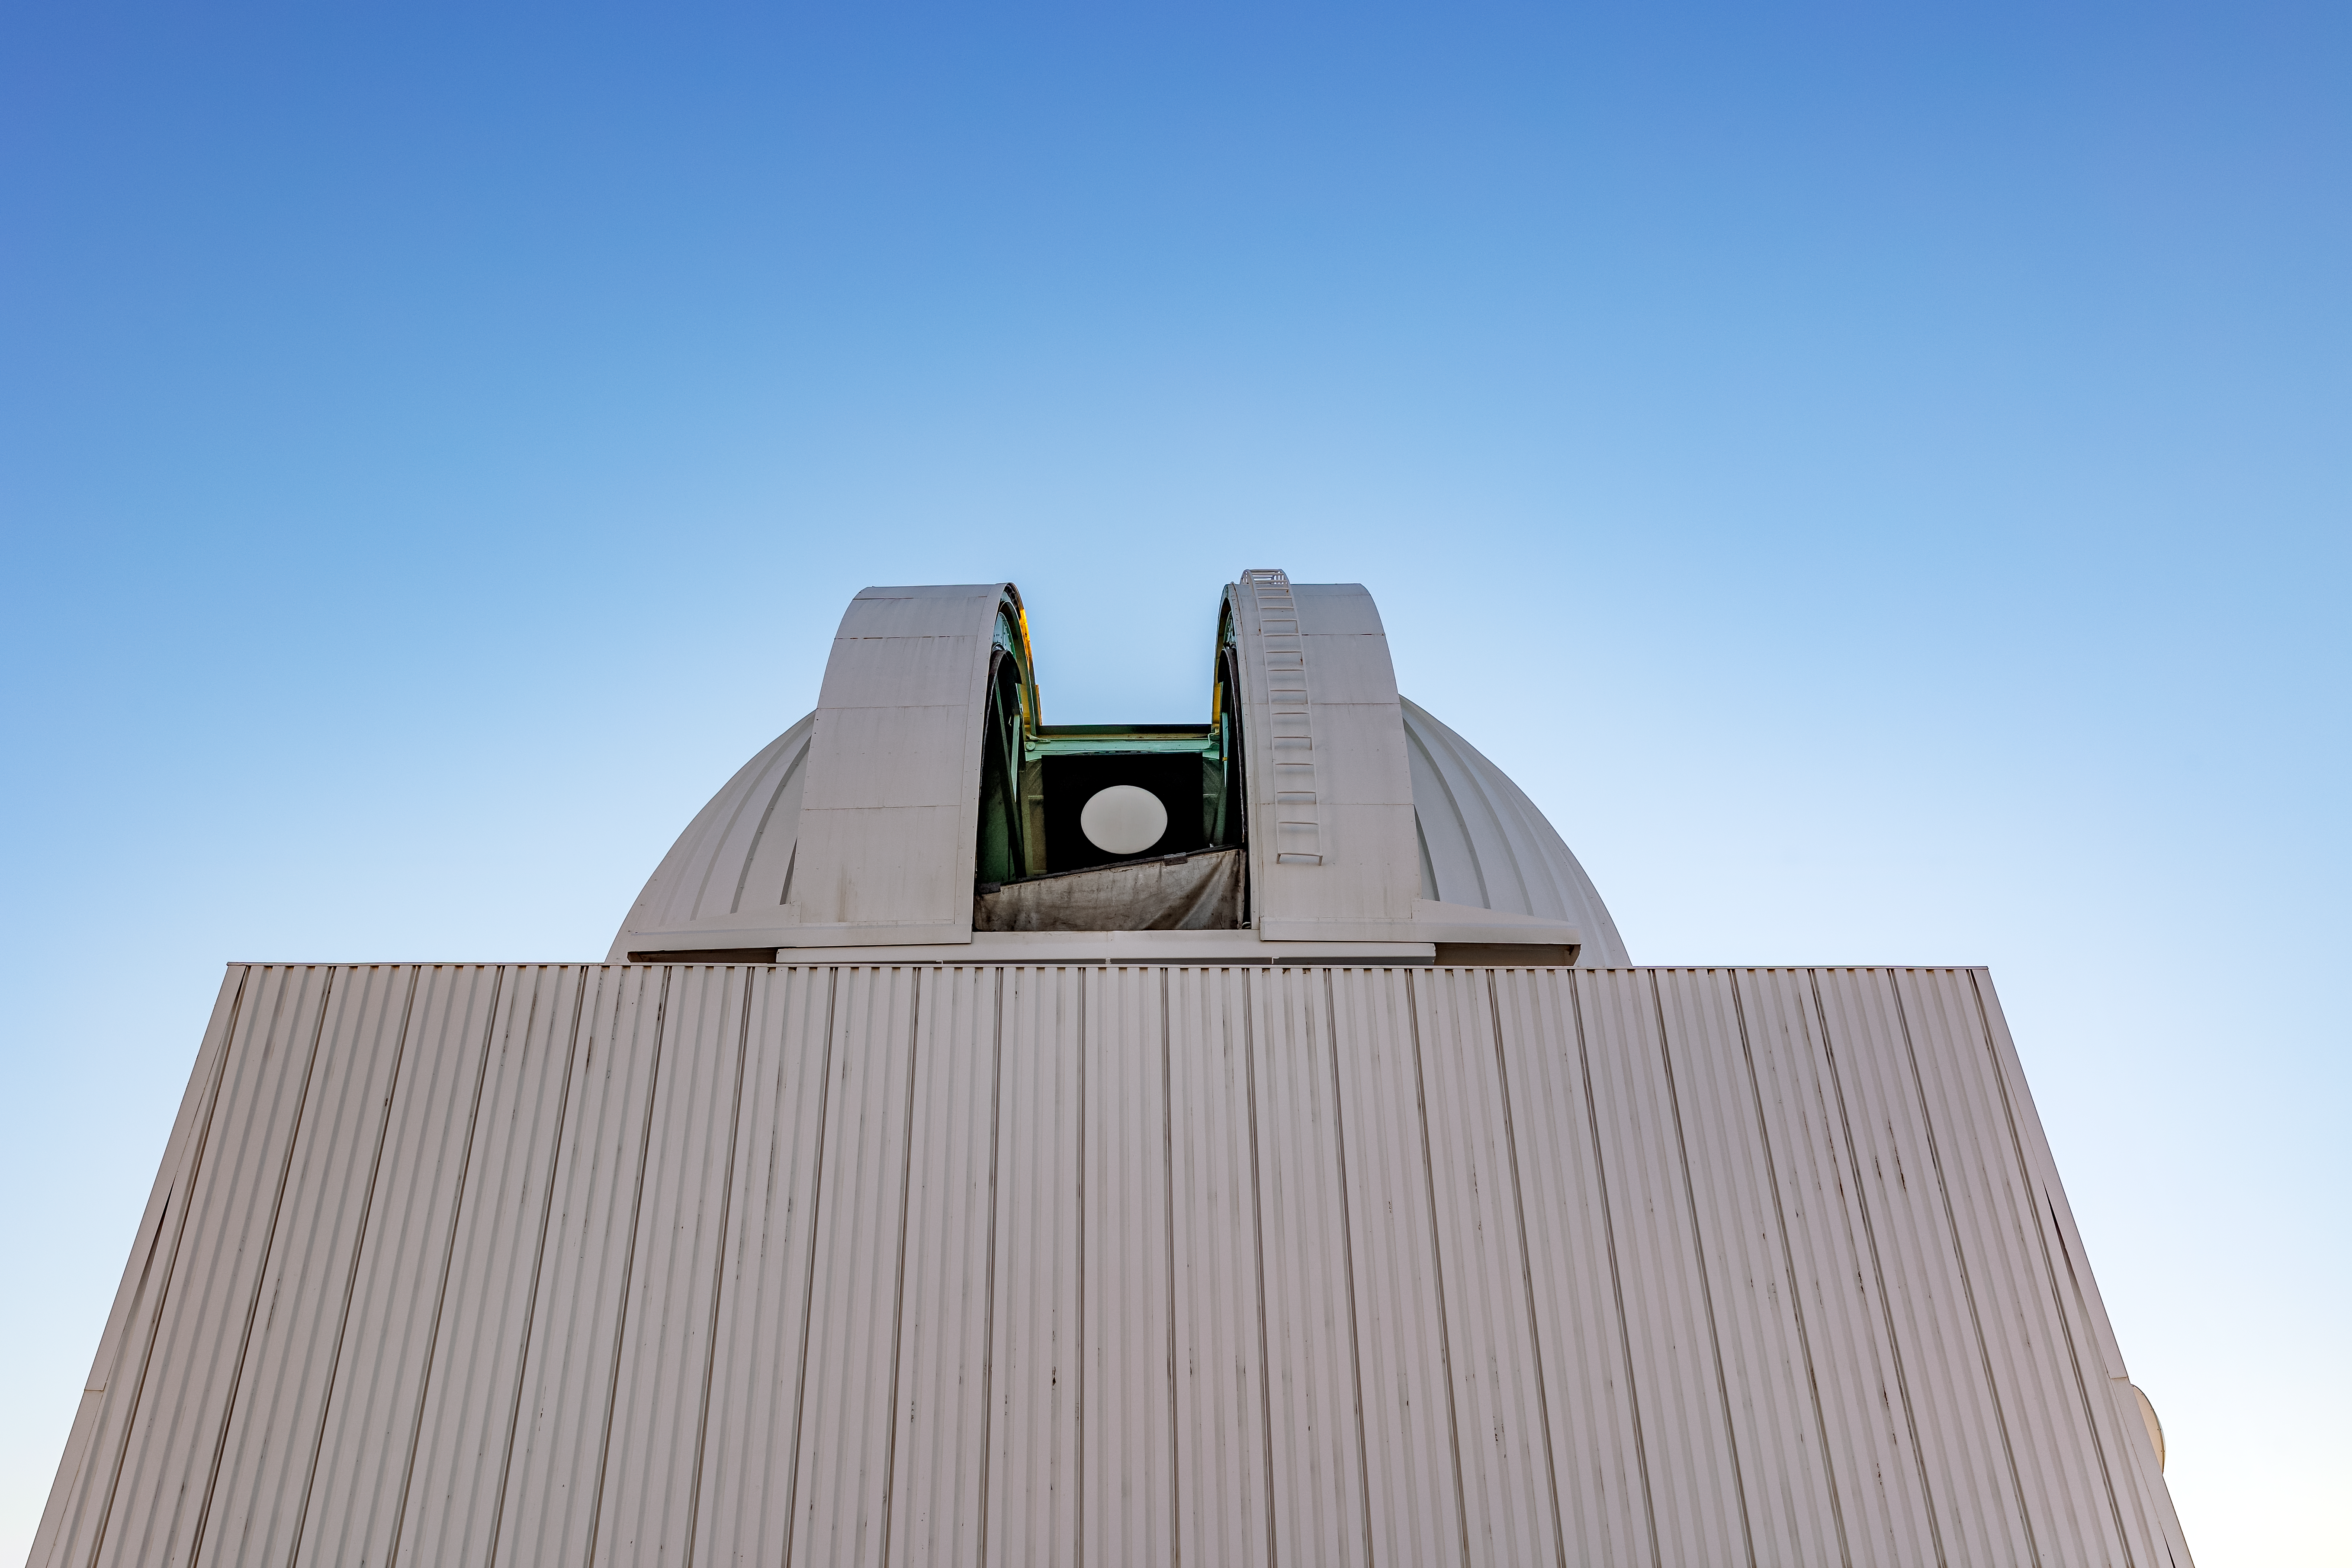

SMARTS 0.9-meter Telescope

The SMARTS 0.9-meter Telescope on Cerro Tololo in Chile.

Credit: CTIO/NOIRLab/NSF/AURA/ T. Slovinský